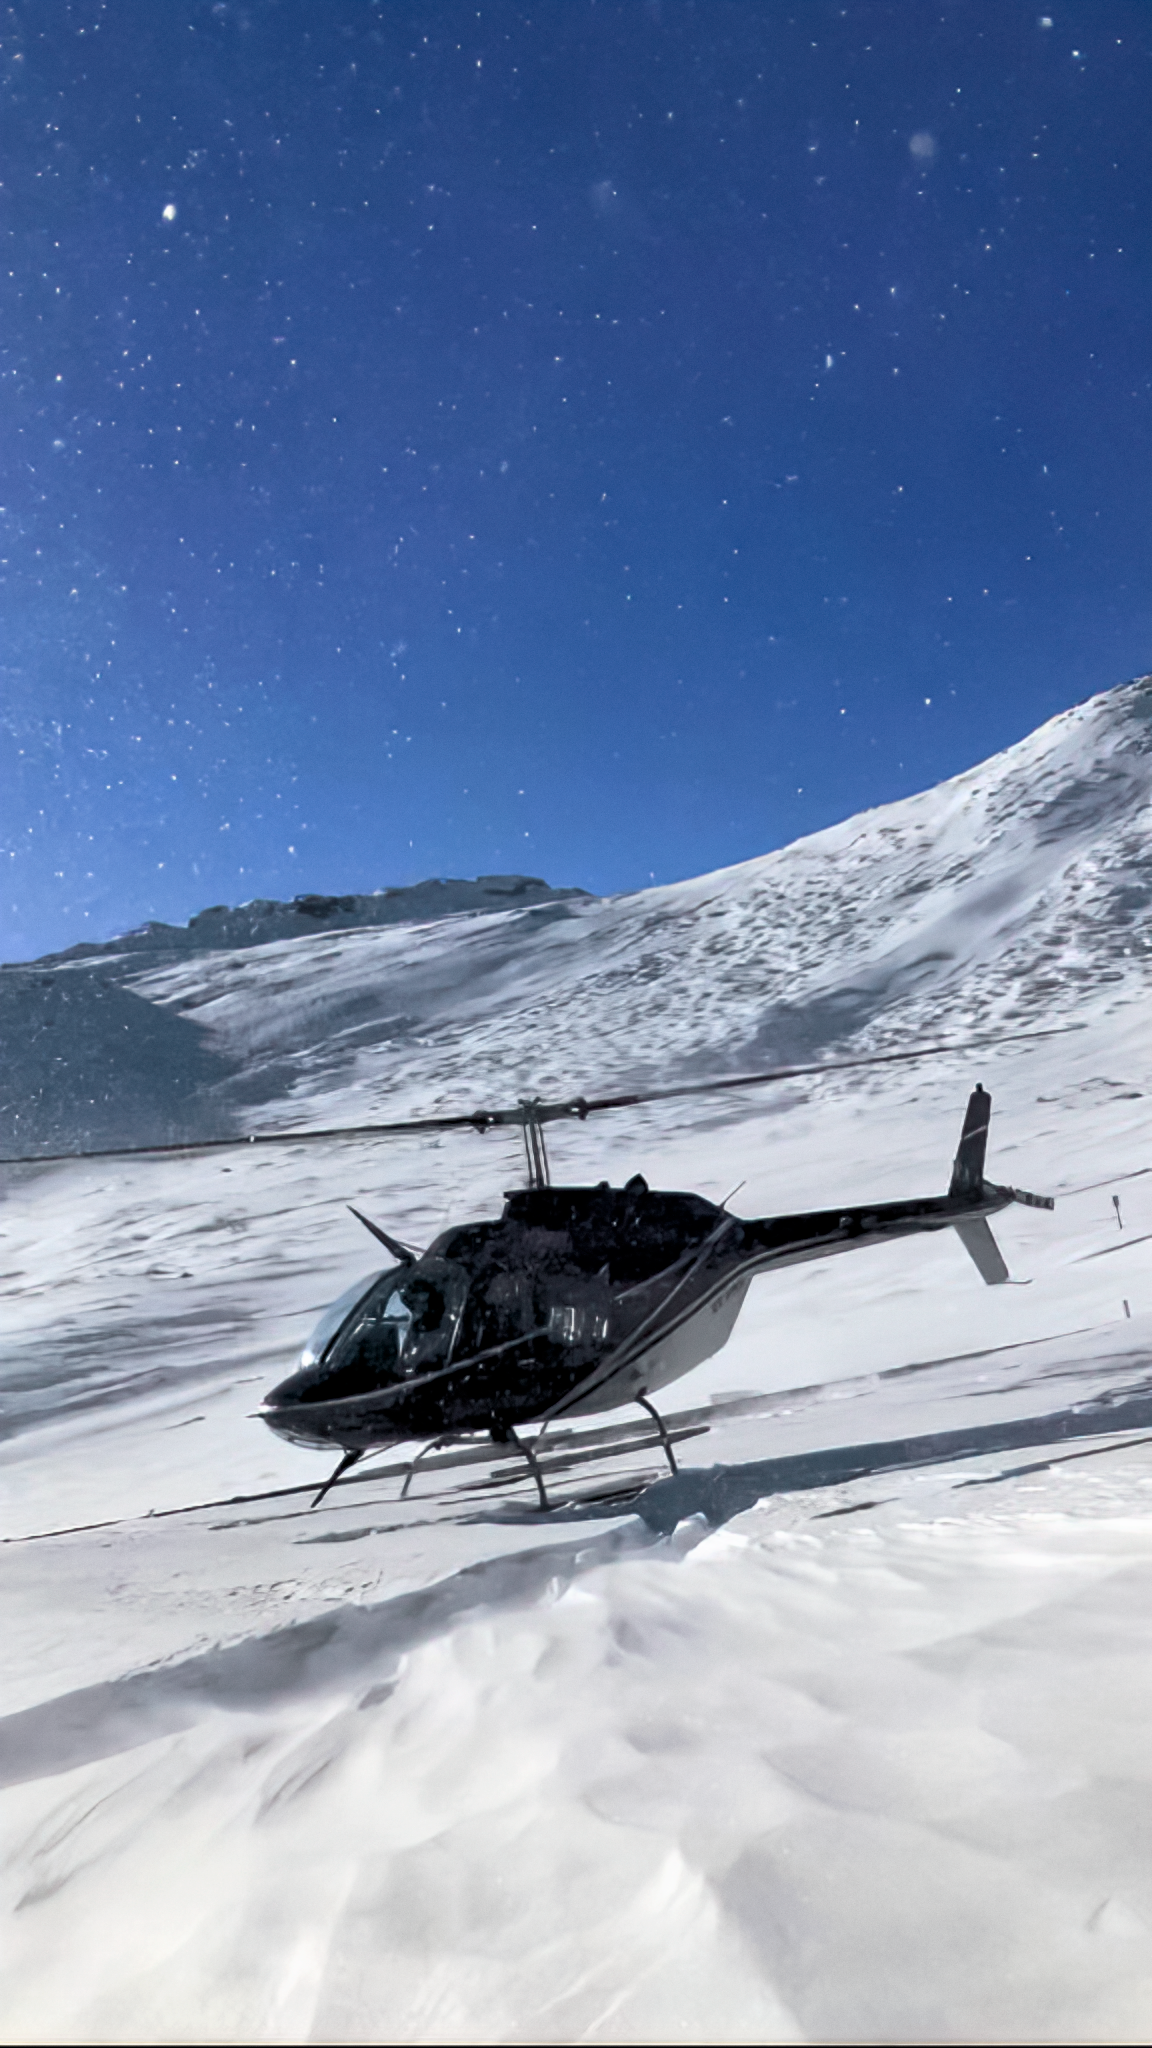

Helicopter at Cerro Pachón

A helicopter was dispatched to Cerro Pachón to evacuate staff following the July 2022 snowstorm.

Credit: NOIRLab/NSF/AURA